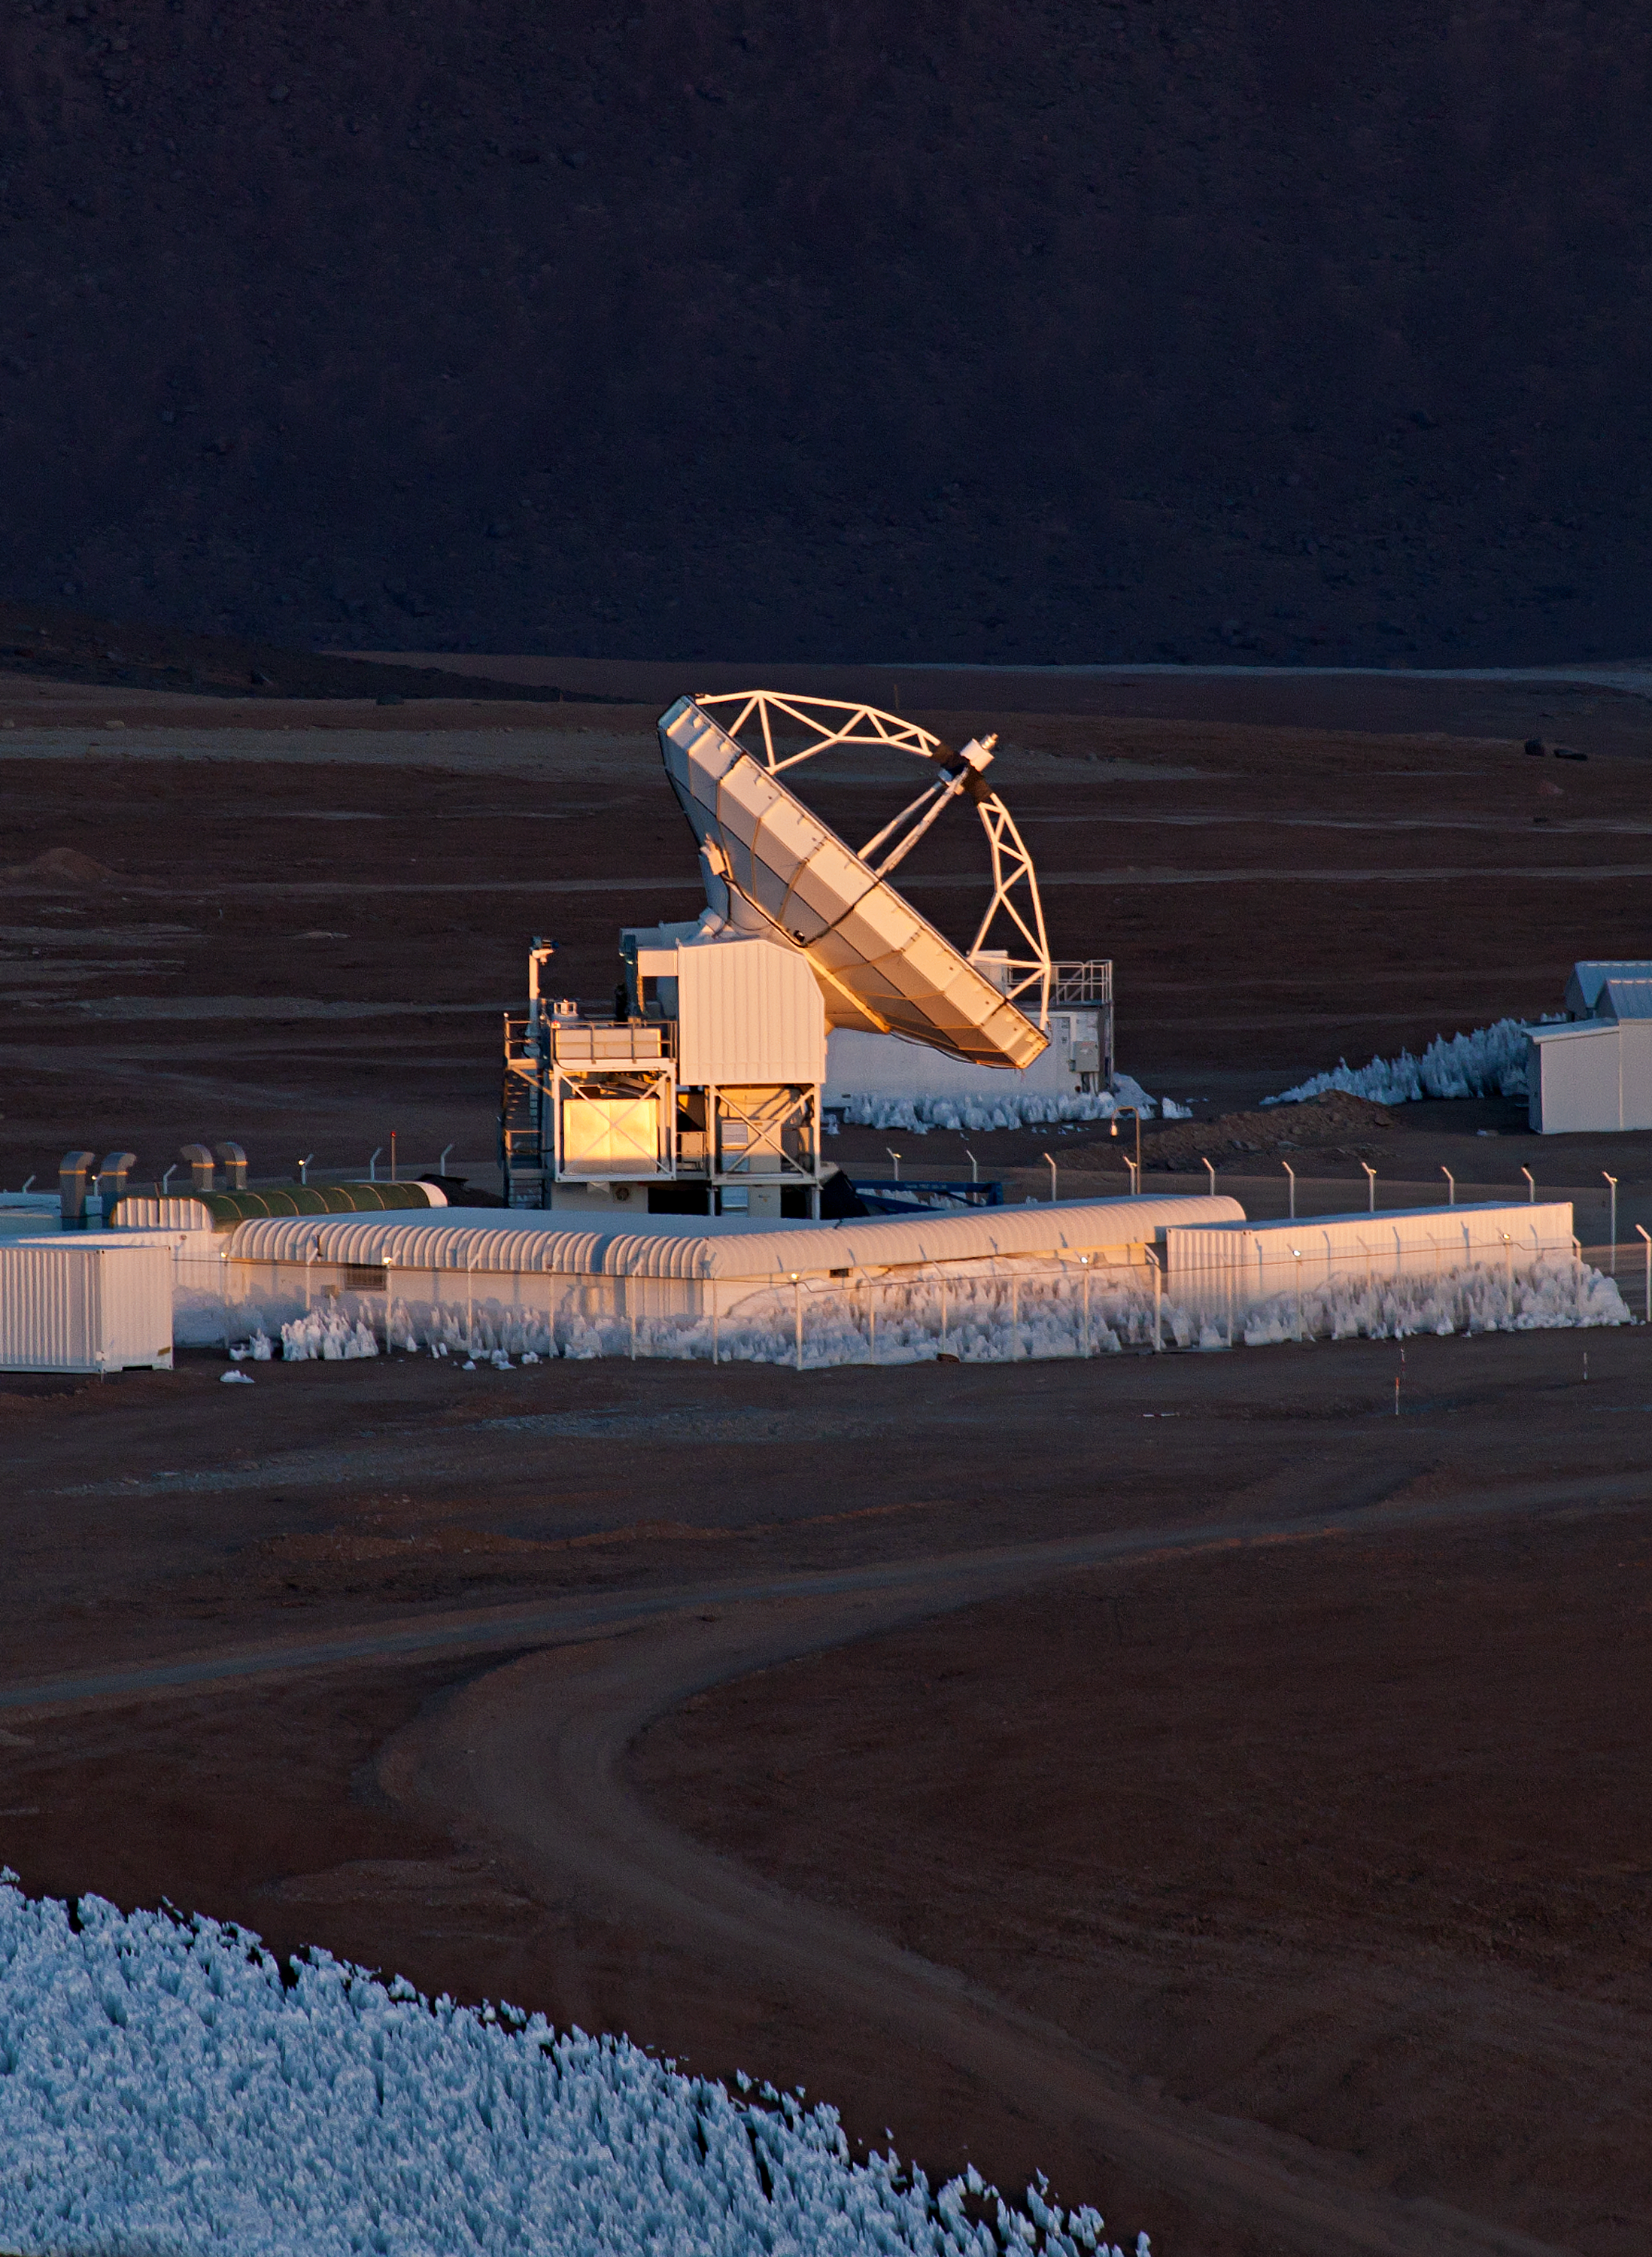

Sun's light glinting over APEX

ESO's Atacama Pathfinder Experiment telescope (APEX) catches light from the setting Sun.

Credit: ESO/B. Tafreshi (twanight.org)